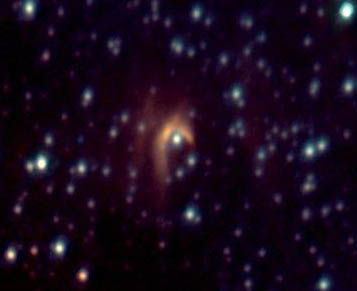

IRS-8 Bow-Shock

RS-8 smaller field JHK' color composite and K' image with stars subtracted. See https://www.gemini.edu/gallery/media/irs-8-bow-shock for more information.

Credit: Gemini Observatory/Francois Rigaut